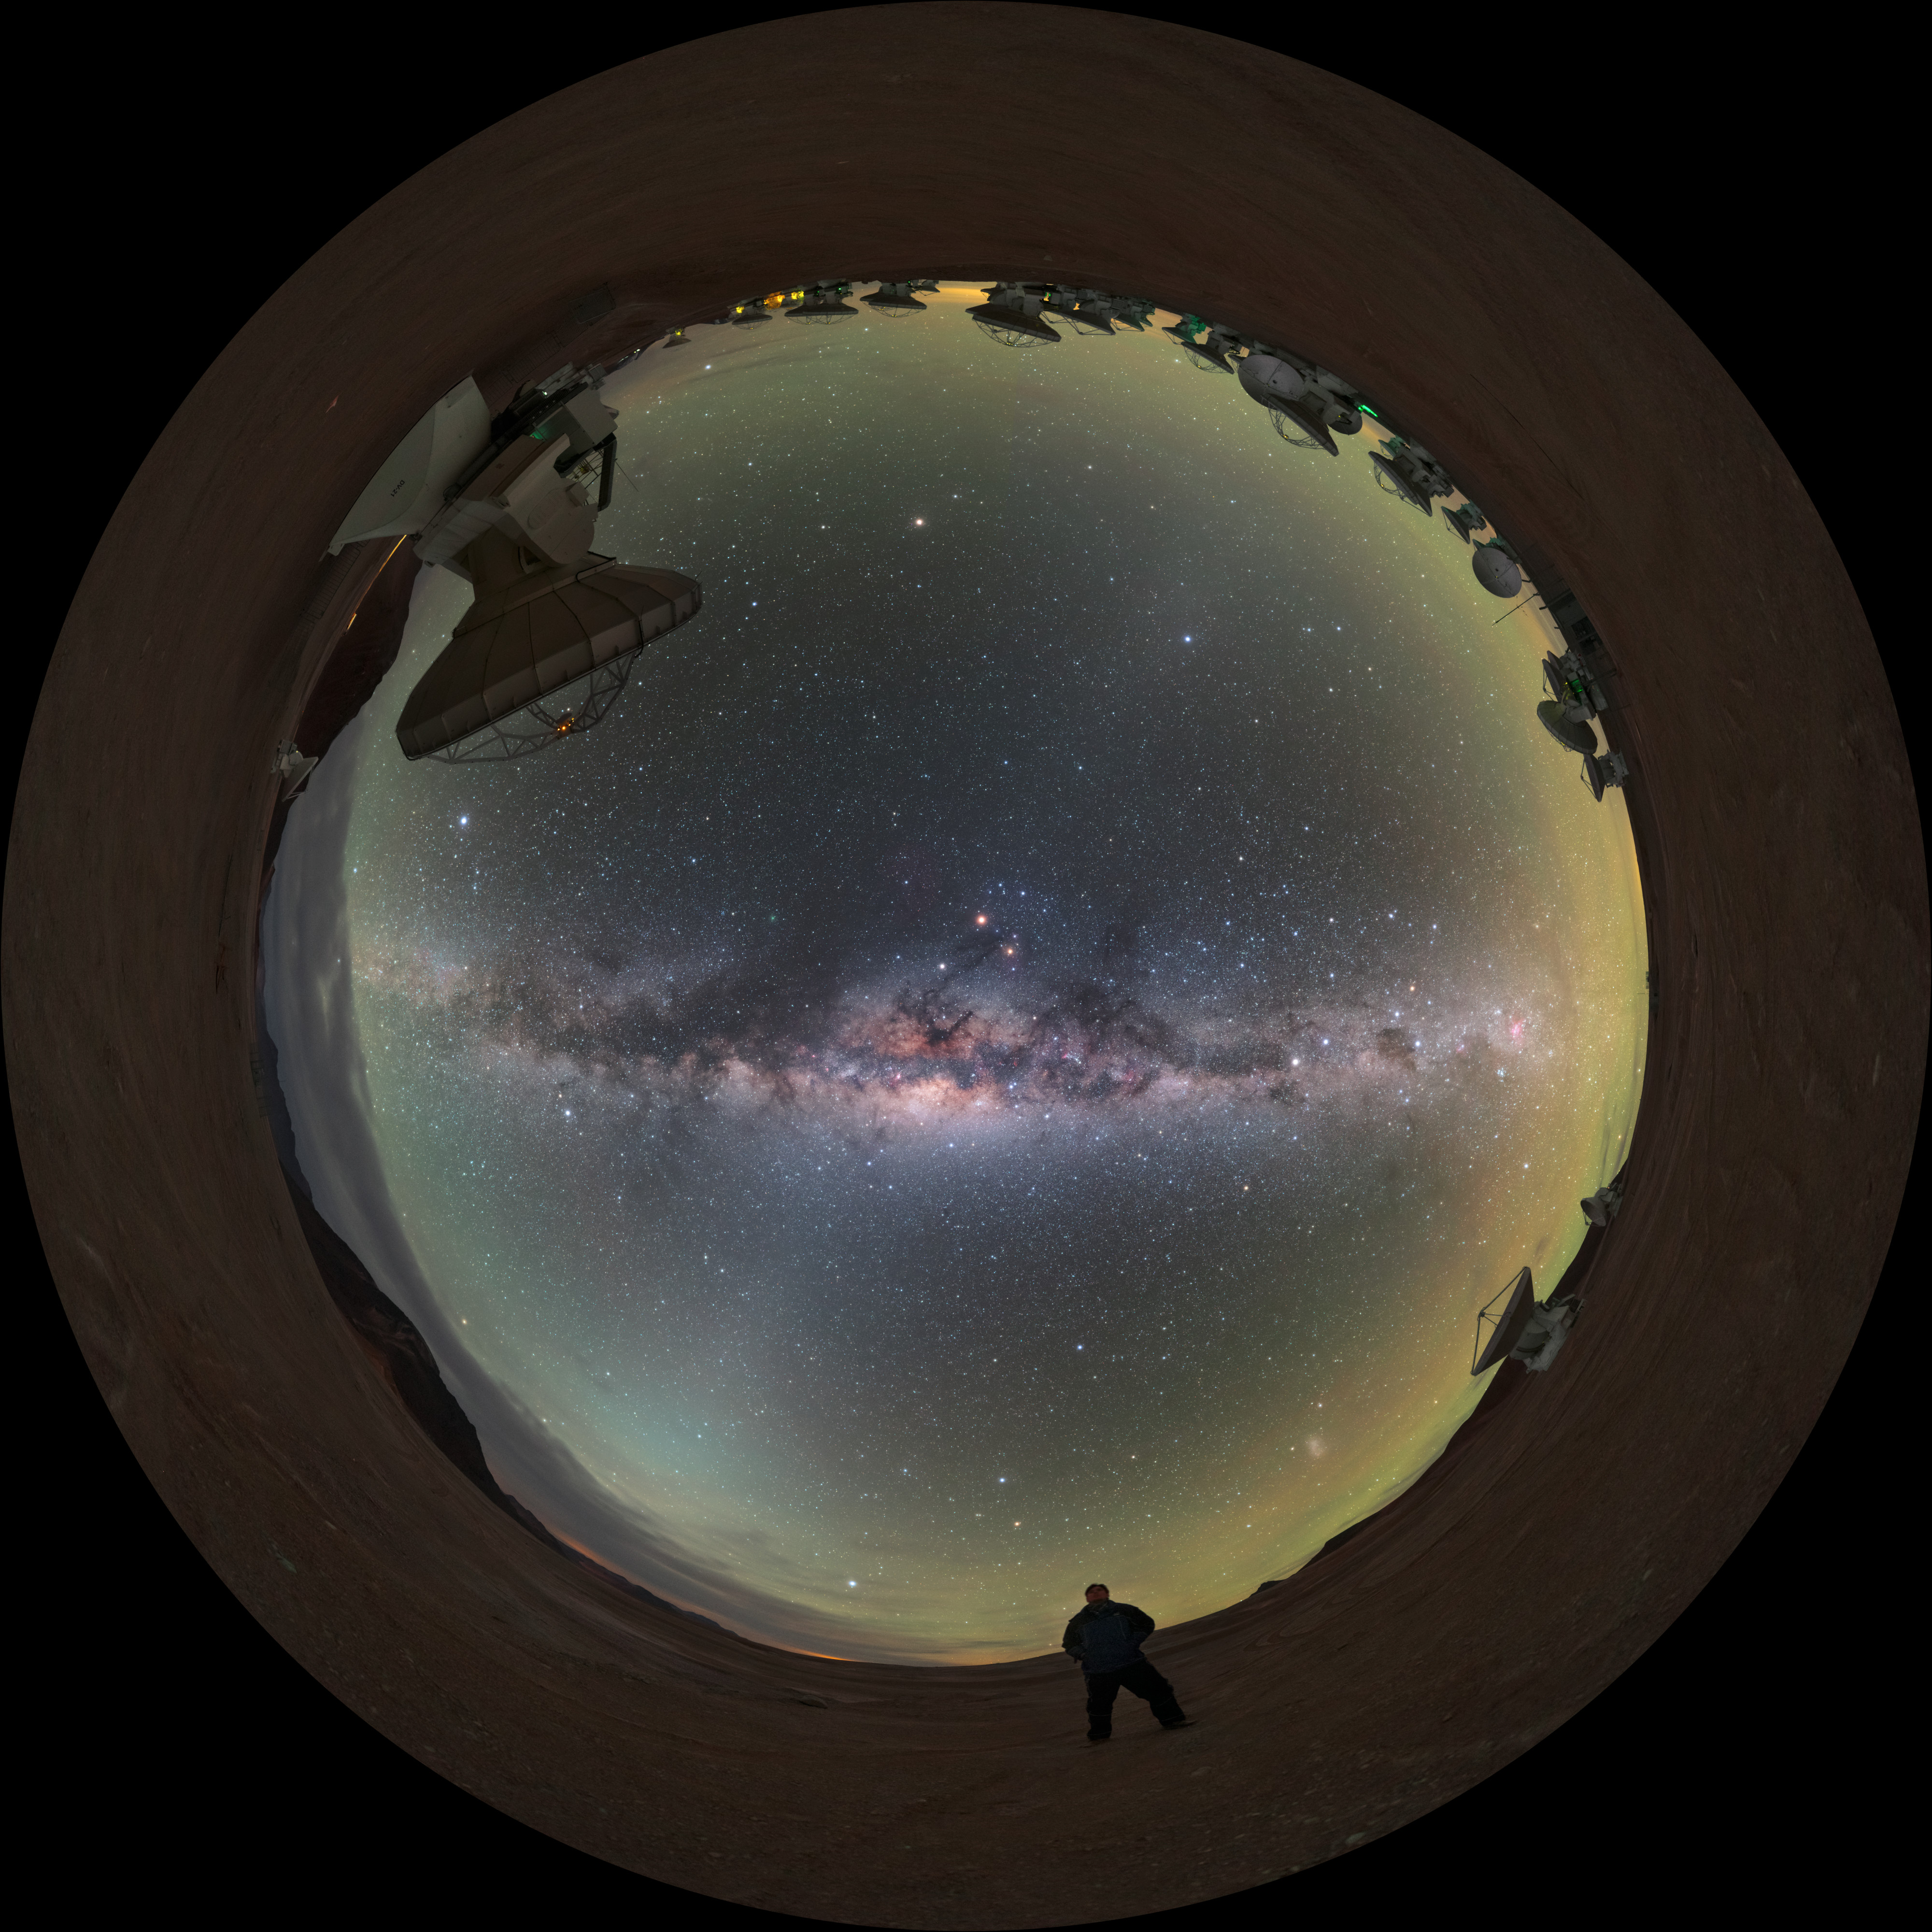

Fulldome selfie

Beneath the grand arc of the Milky Way, ESO Photo Ambassador Petr Horálek is just a small speck in an enormous Universe. Horálek is standing amongst the antennas of the Atacama Large Millimeter/submillimeter Array (ALMA), which studies some of the coldest objects in the Universe.

Credit: ESO/P. Horálek